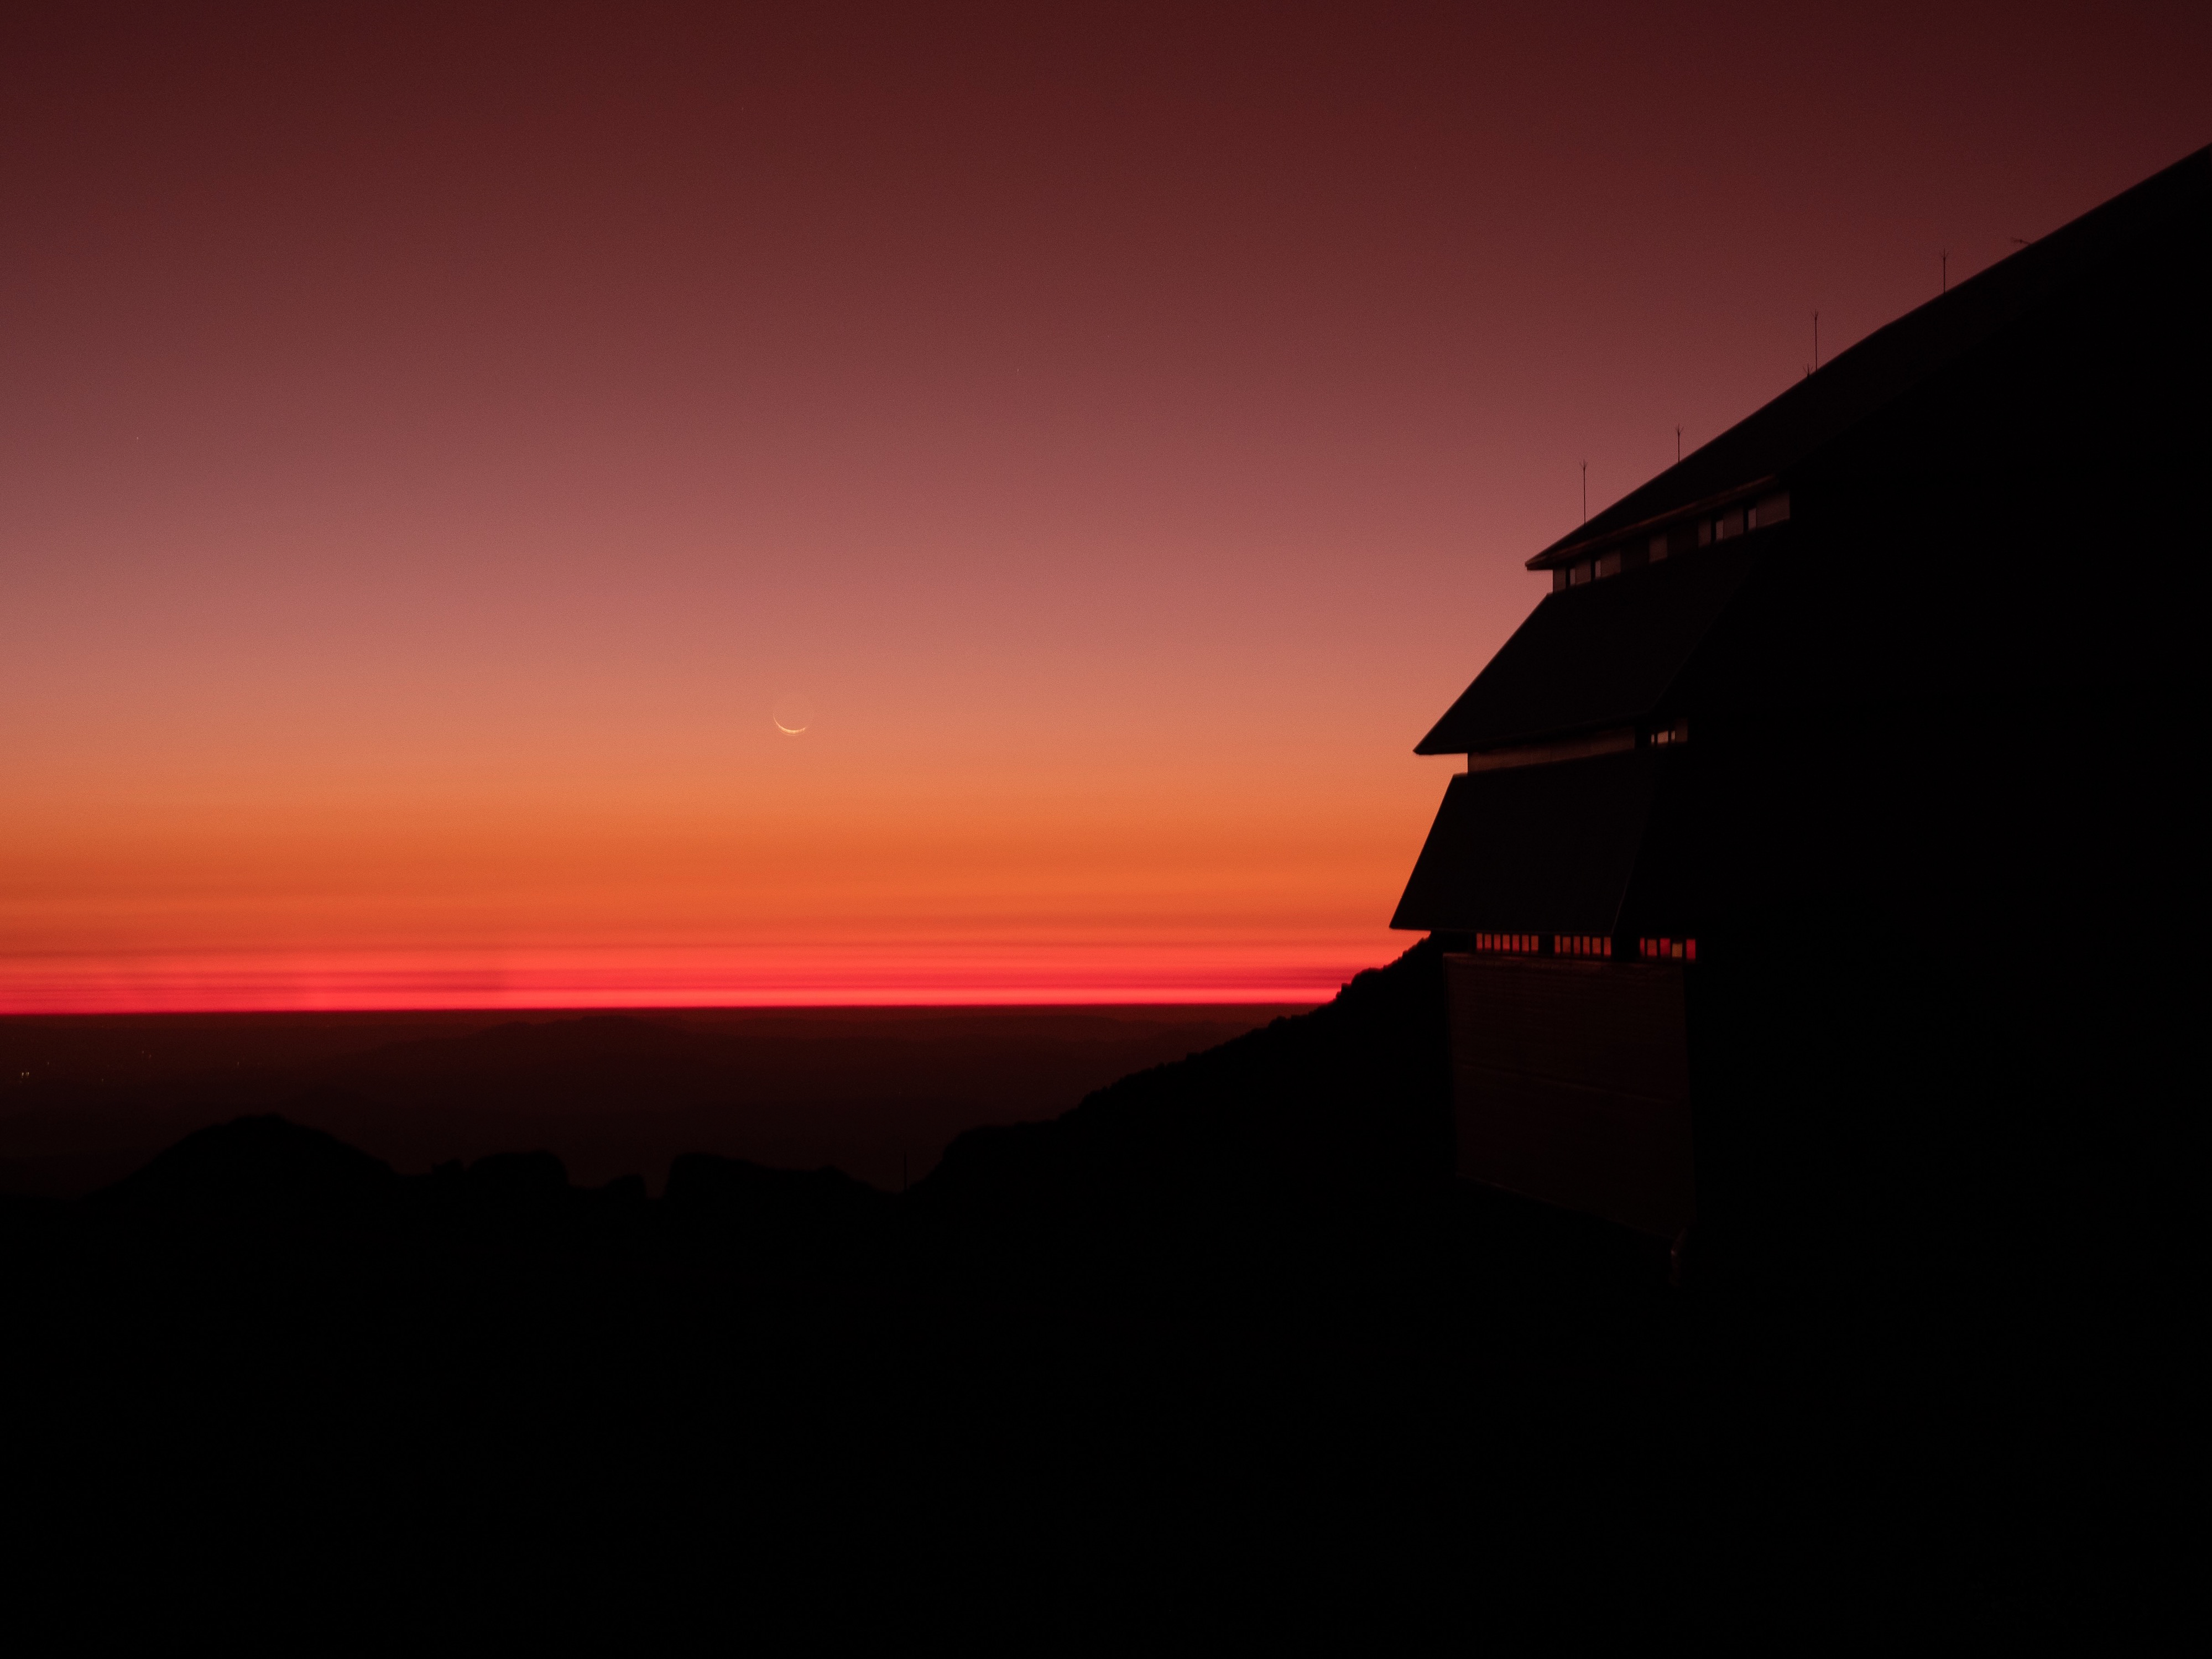

Crescent moon over Rubin at sunset

The sliver of a crescent moon hangs above a dark horizon next to a silhouetted NSF-DOE Rubin Observatory amid a firey orange sky.

Credit: RubinObs/NOIRLab/SLAC/NSF/DOE/AURA/Y. AlSayyad